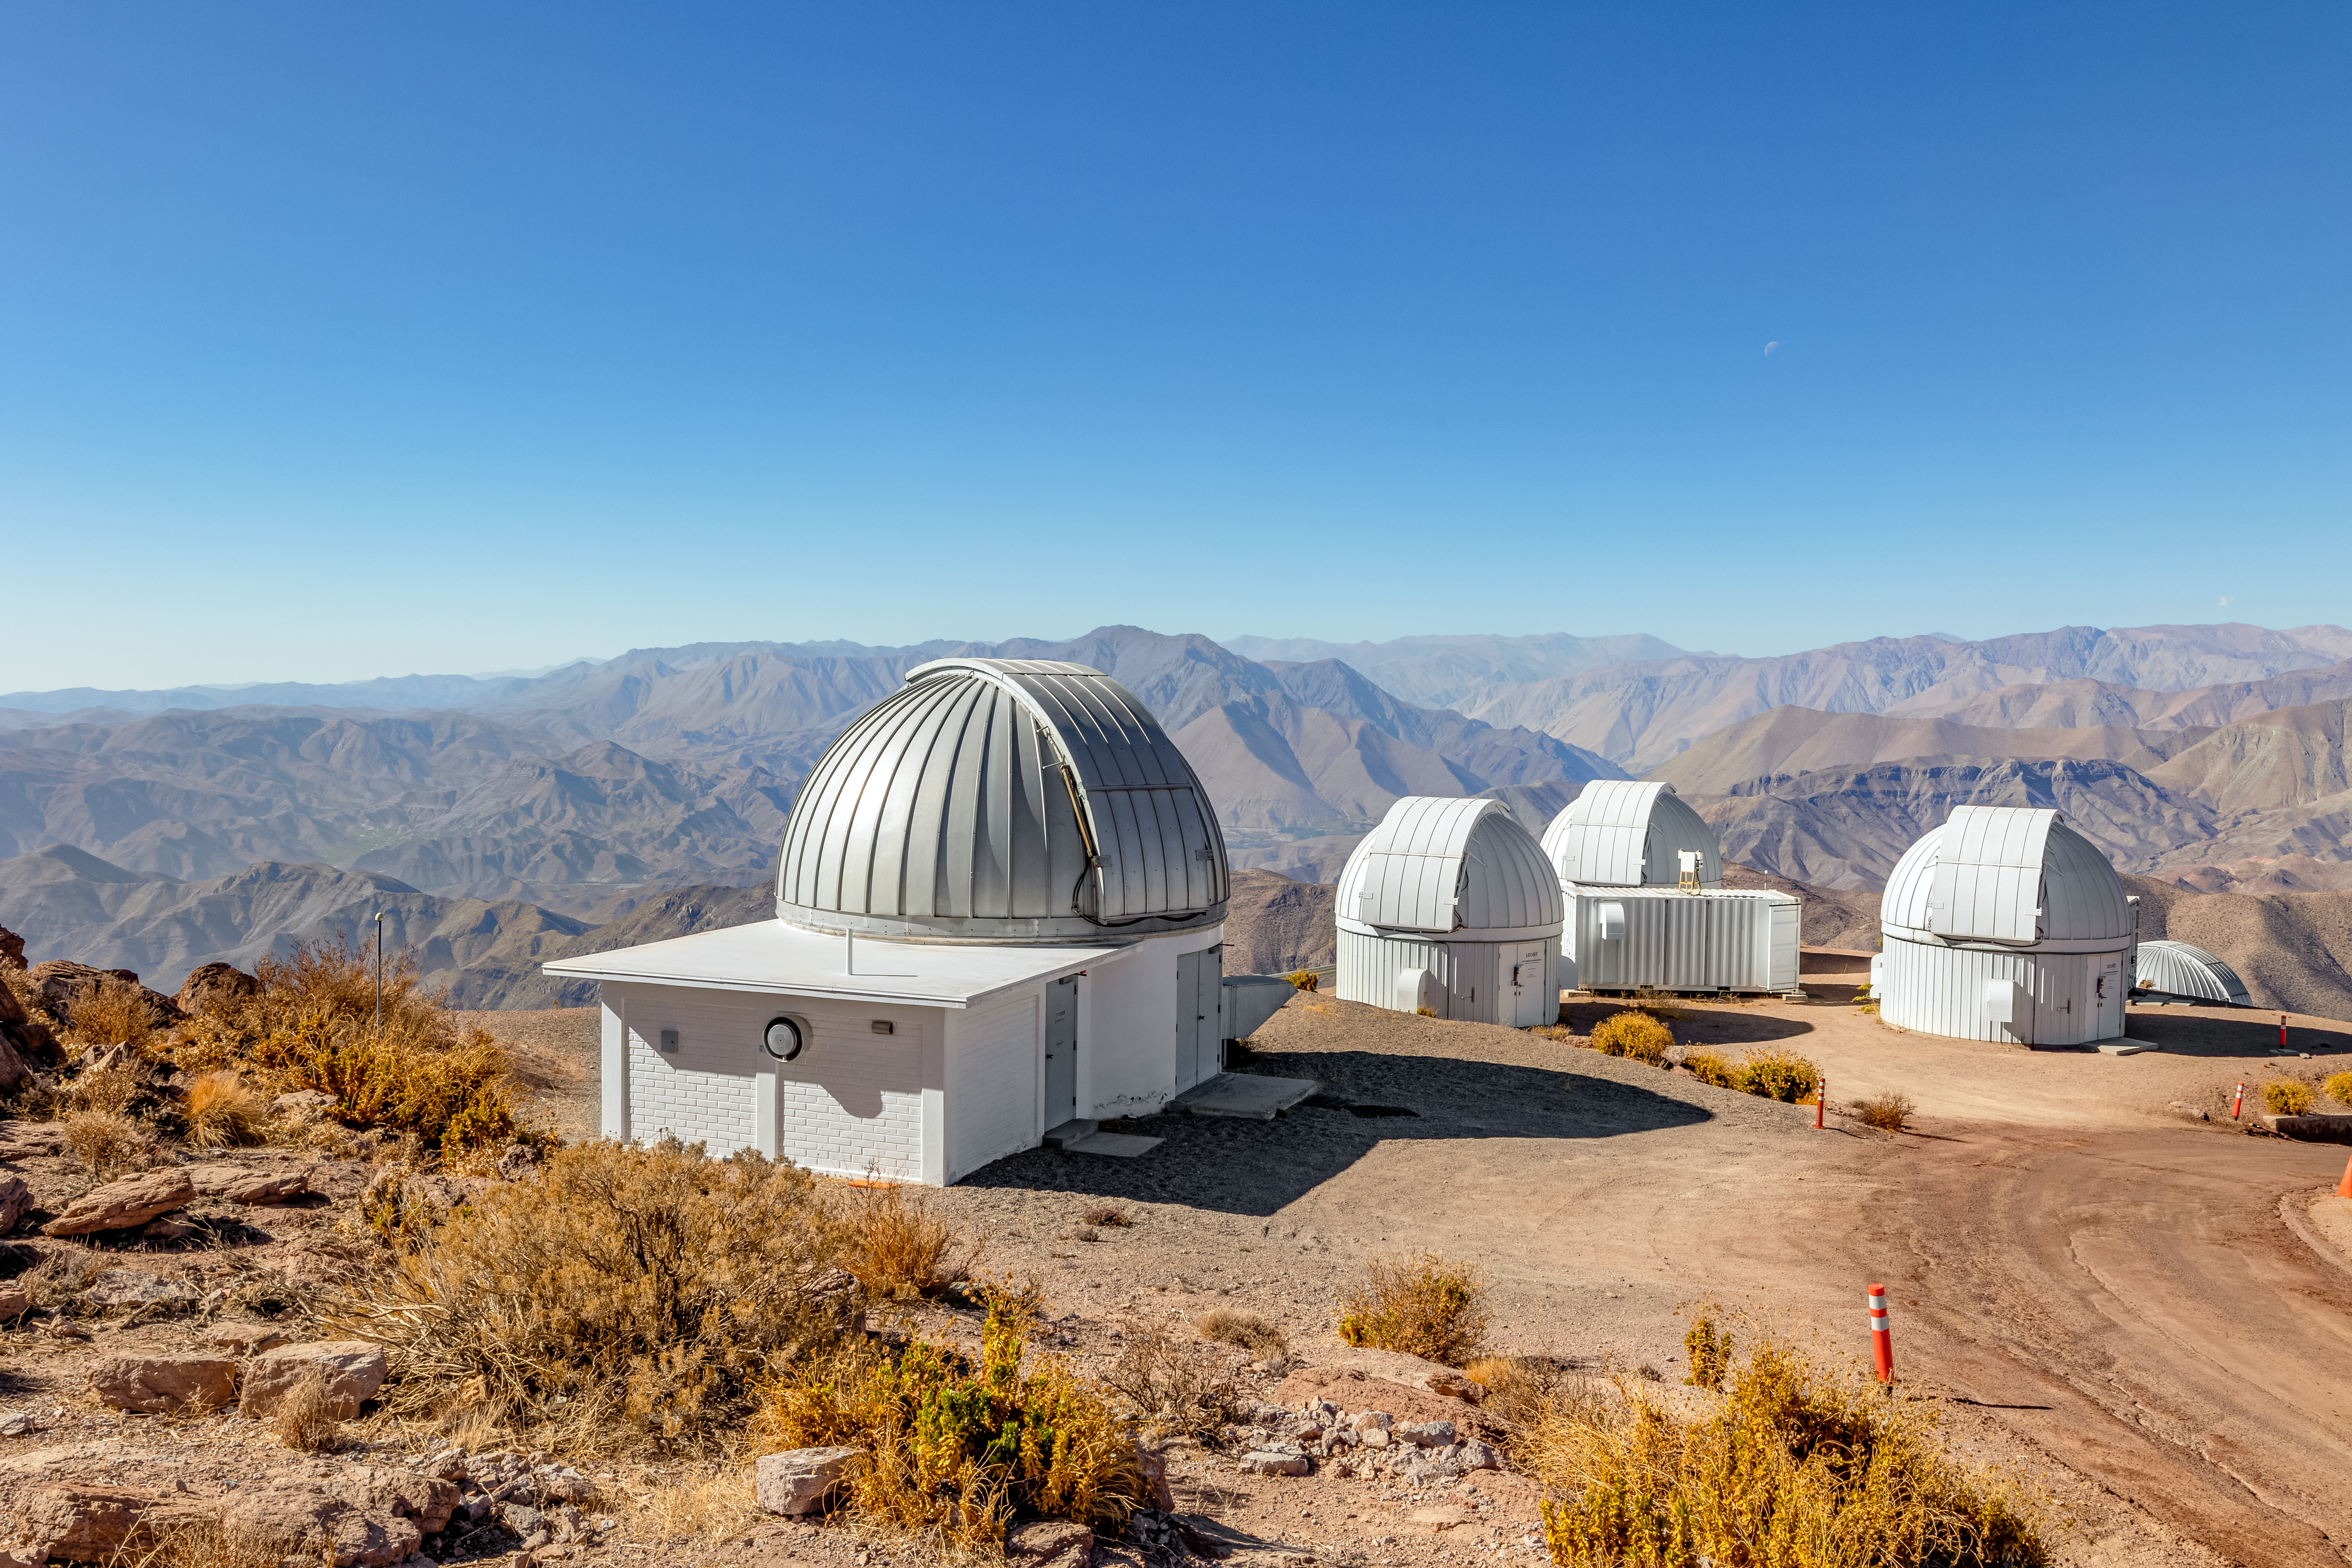

Las Cumbres and SMART telescopes

On Cerro Tololo sits the Las Cumbres telescopes and the SMART 1.3-meter Telescopes.

Credit: CTIO/NOIRLab/NSF/AURA/ T. Slovinský